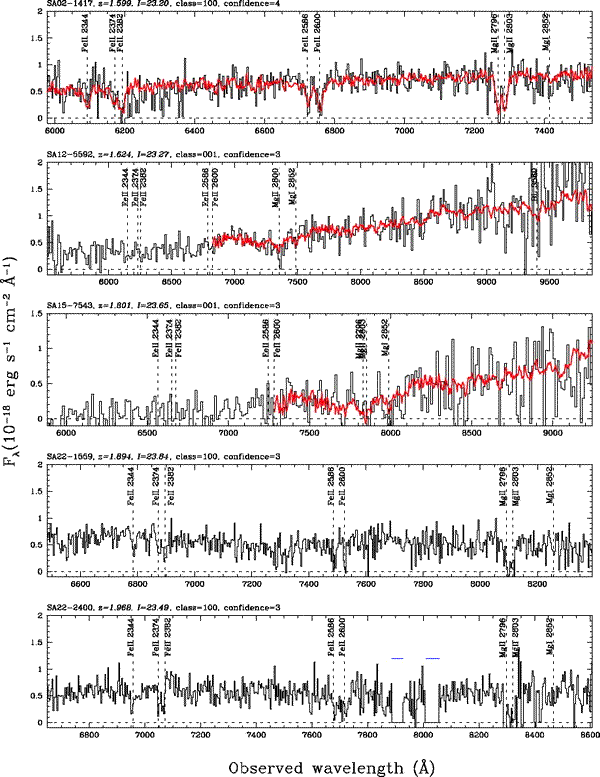

Representative GDDS spectra in the range of 1.599 < z < 1.968

Representative GDDS spectra in the range of 1.599 < z < 1.968

Credit: International Gemini Observatory/NOIRLab/NSF/AURA